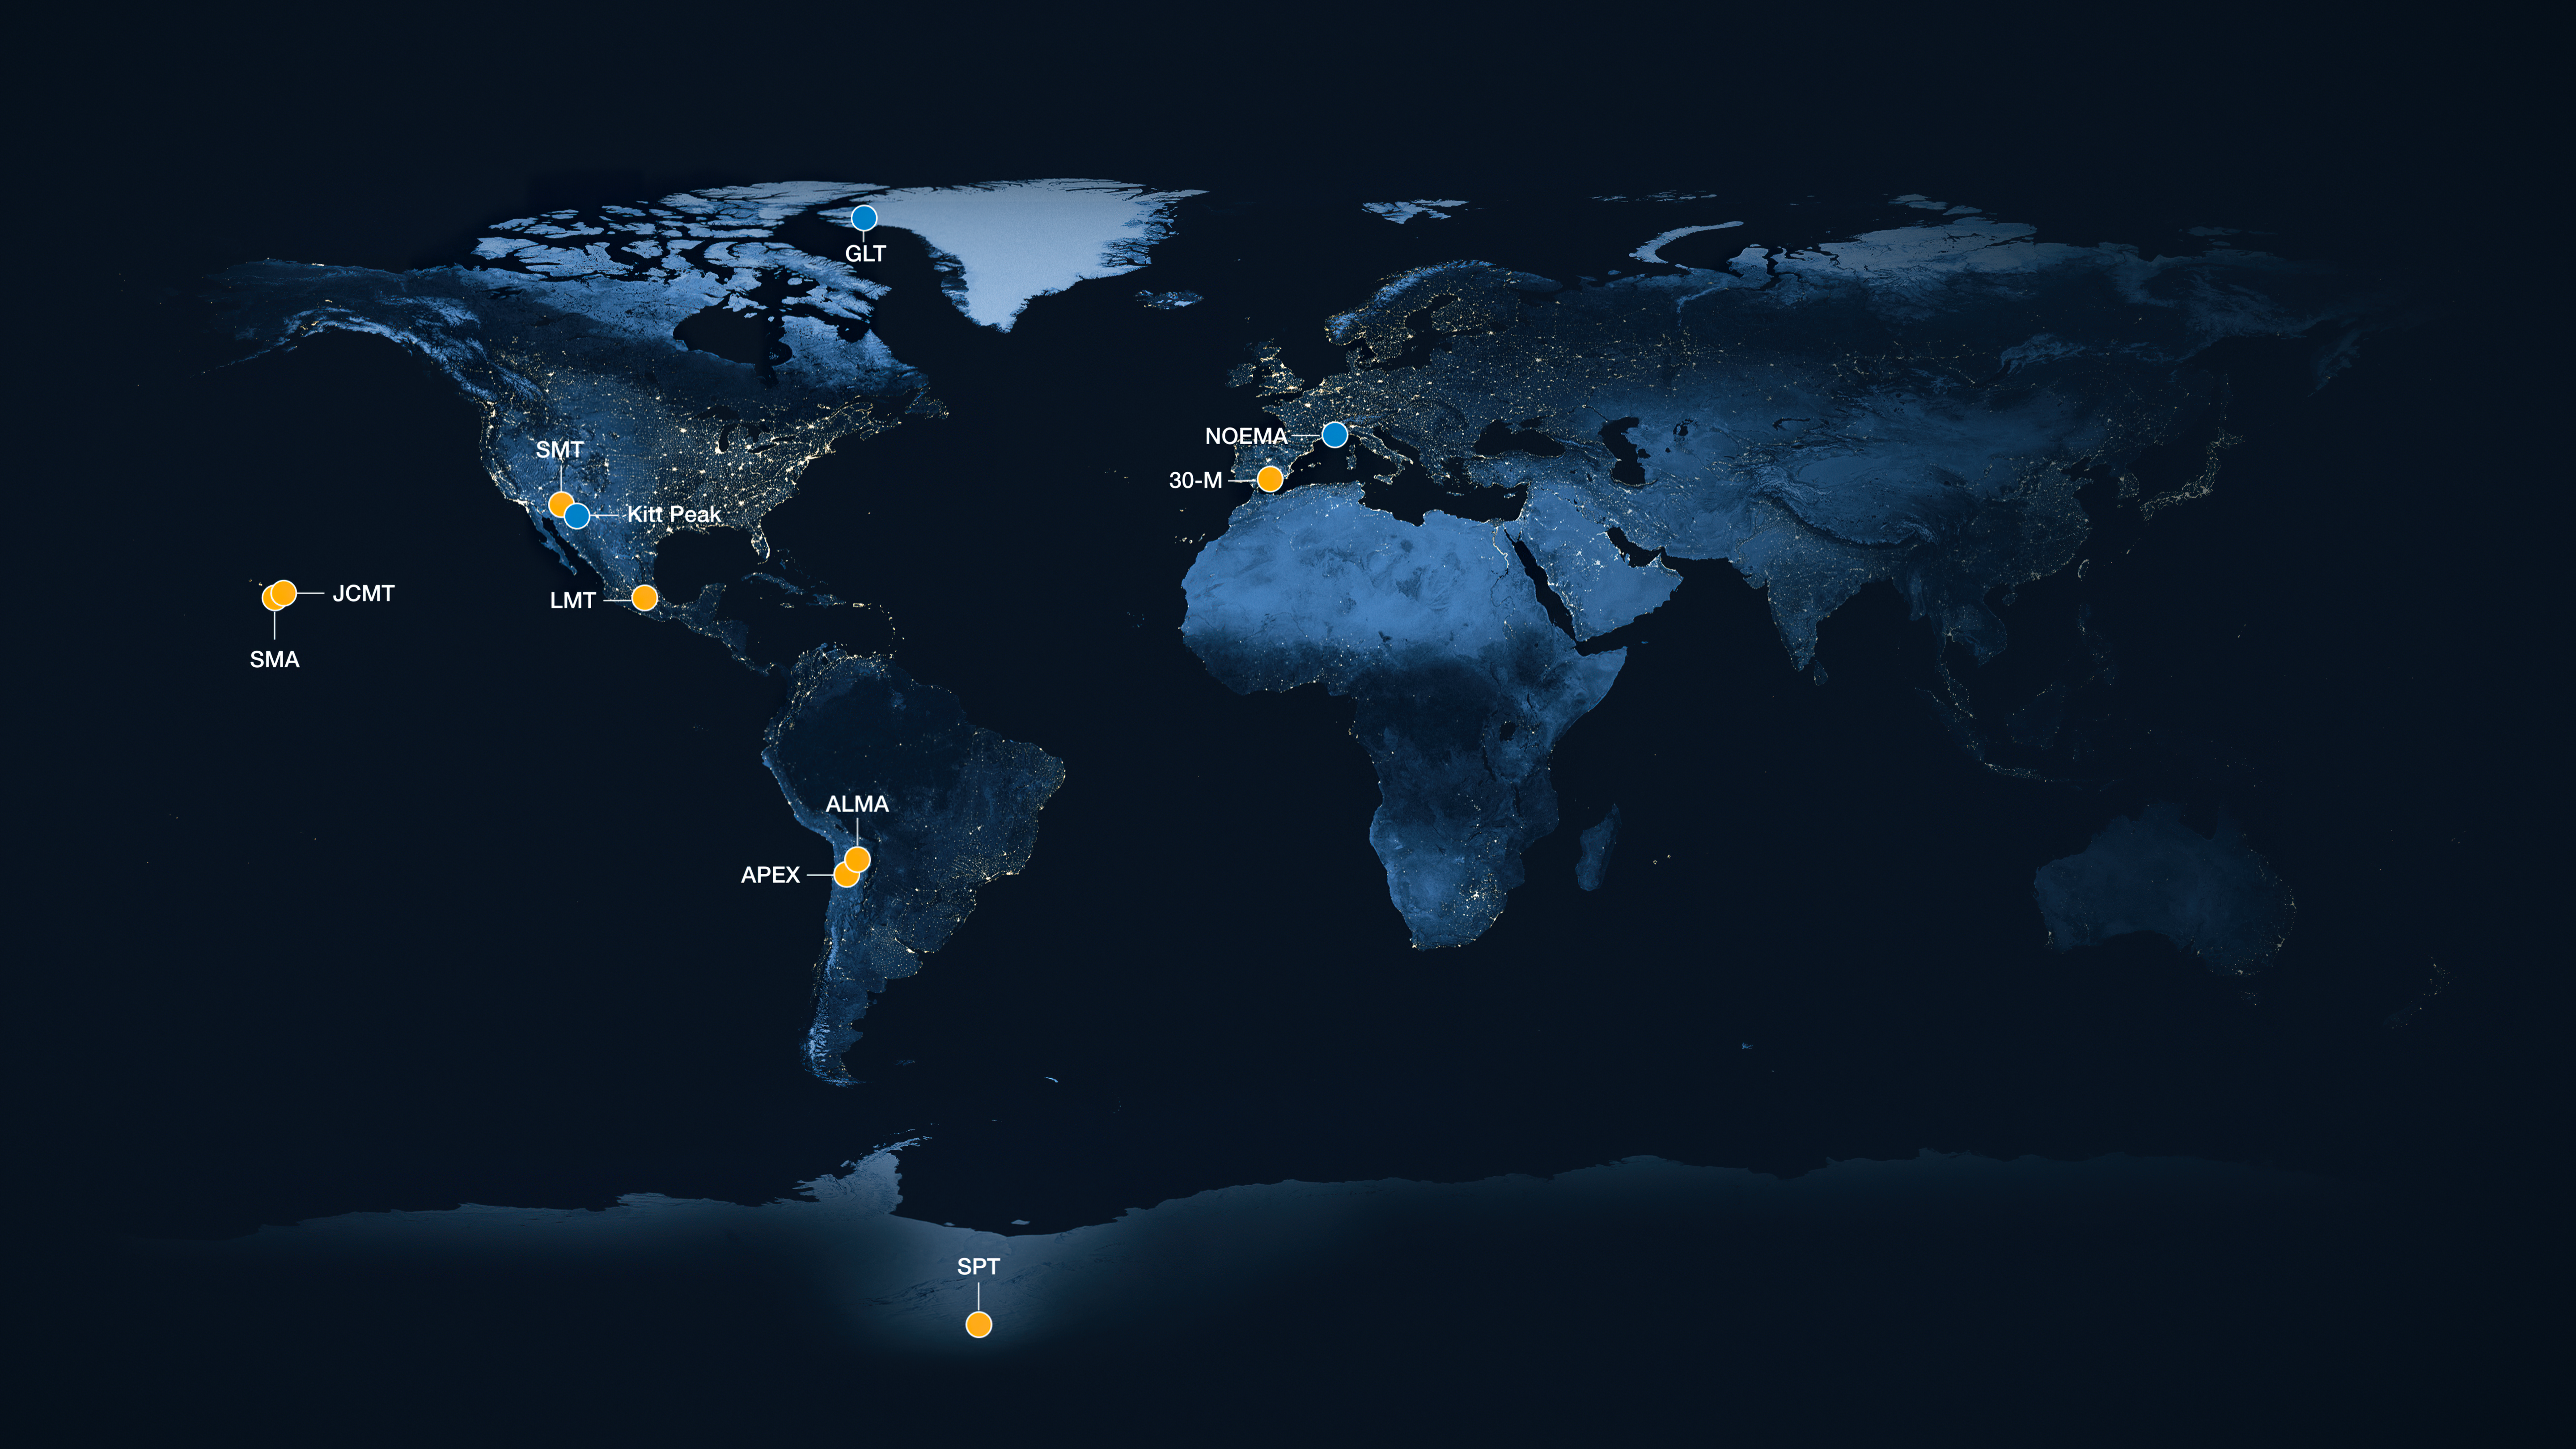

Locations of the telescopes that make up the EHT array

A global map showing the radio observatories that form the Event Horizon Telescope (EHT) network used to image the Milky Way’s central black hole, Sagittarius A*. The telescopes highlighted in yellow were part of the EHT network during the observations of Sagittarius A* in 2017. These include the Atacama Large Millimeter/submillimeter Array (ALMA), the Atacama Pathfinder EXperiment (APEX), IRAM 30-meter telescope, James Clark Maxwell Telescope (JCMT), Large Millimeter Telescope (LMT), Submillimeter Array (SMA), Submillimetere Telescope (SMT) and South Pole Telescope (SPT).

Highlighted in blue are the three telescopes added to the EHT Collaboration after 2018: the Greenland Telescope, the NOrthern Extended Millimeter Array (NOEMA) in France, and the UArizona ARO 12-meter Telescope at Kitt Peak.

Credit: ESO/M. Kornmesser